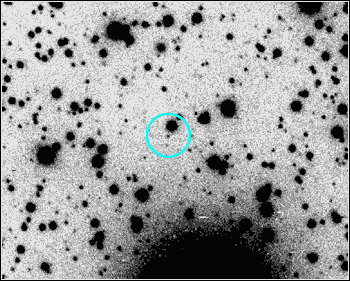

Gamma Ray Burst

Credit: NOIRLab